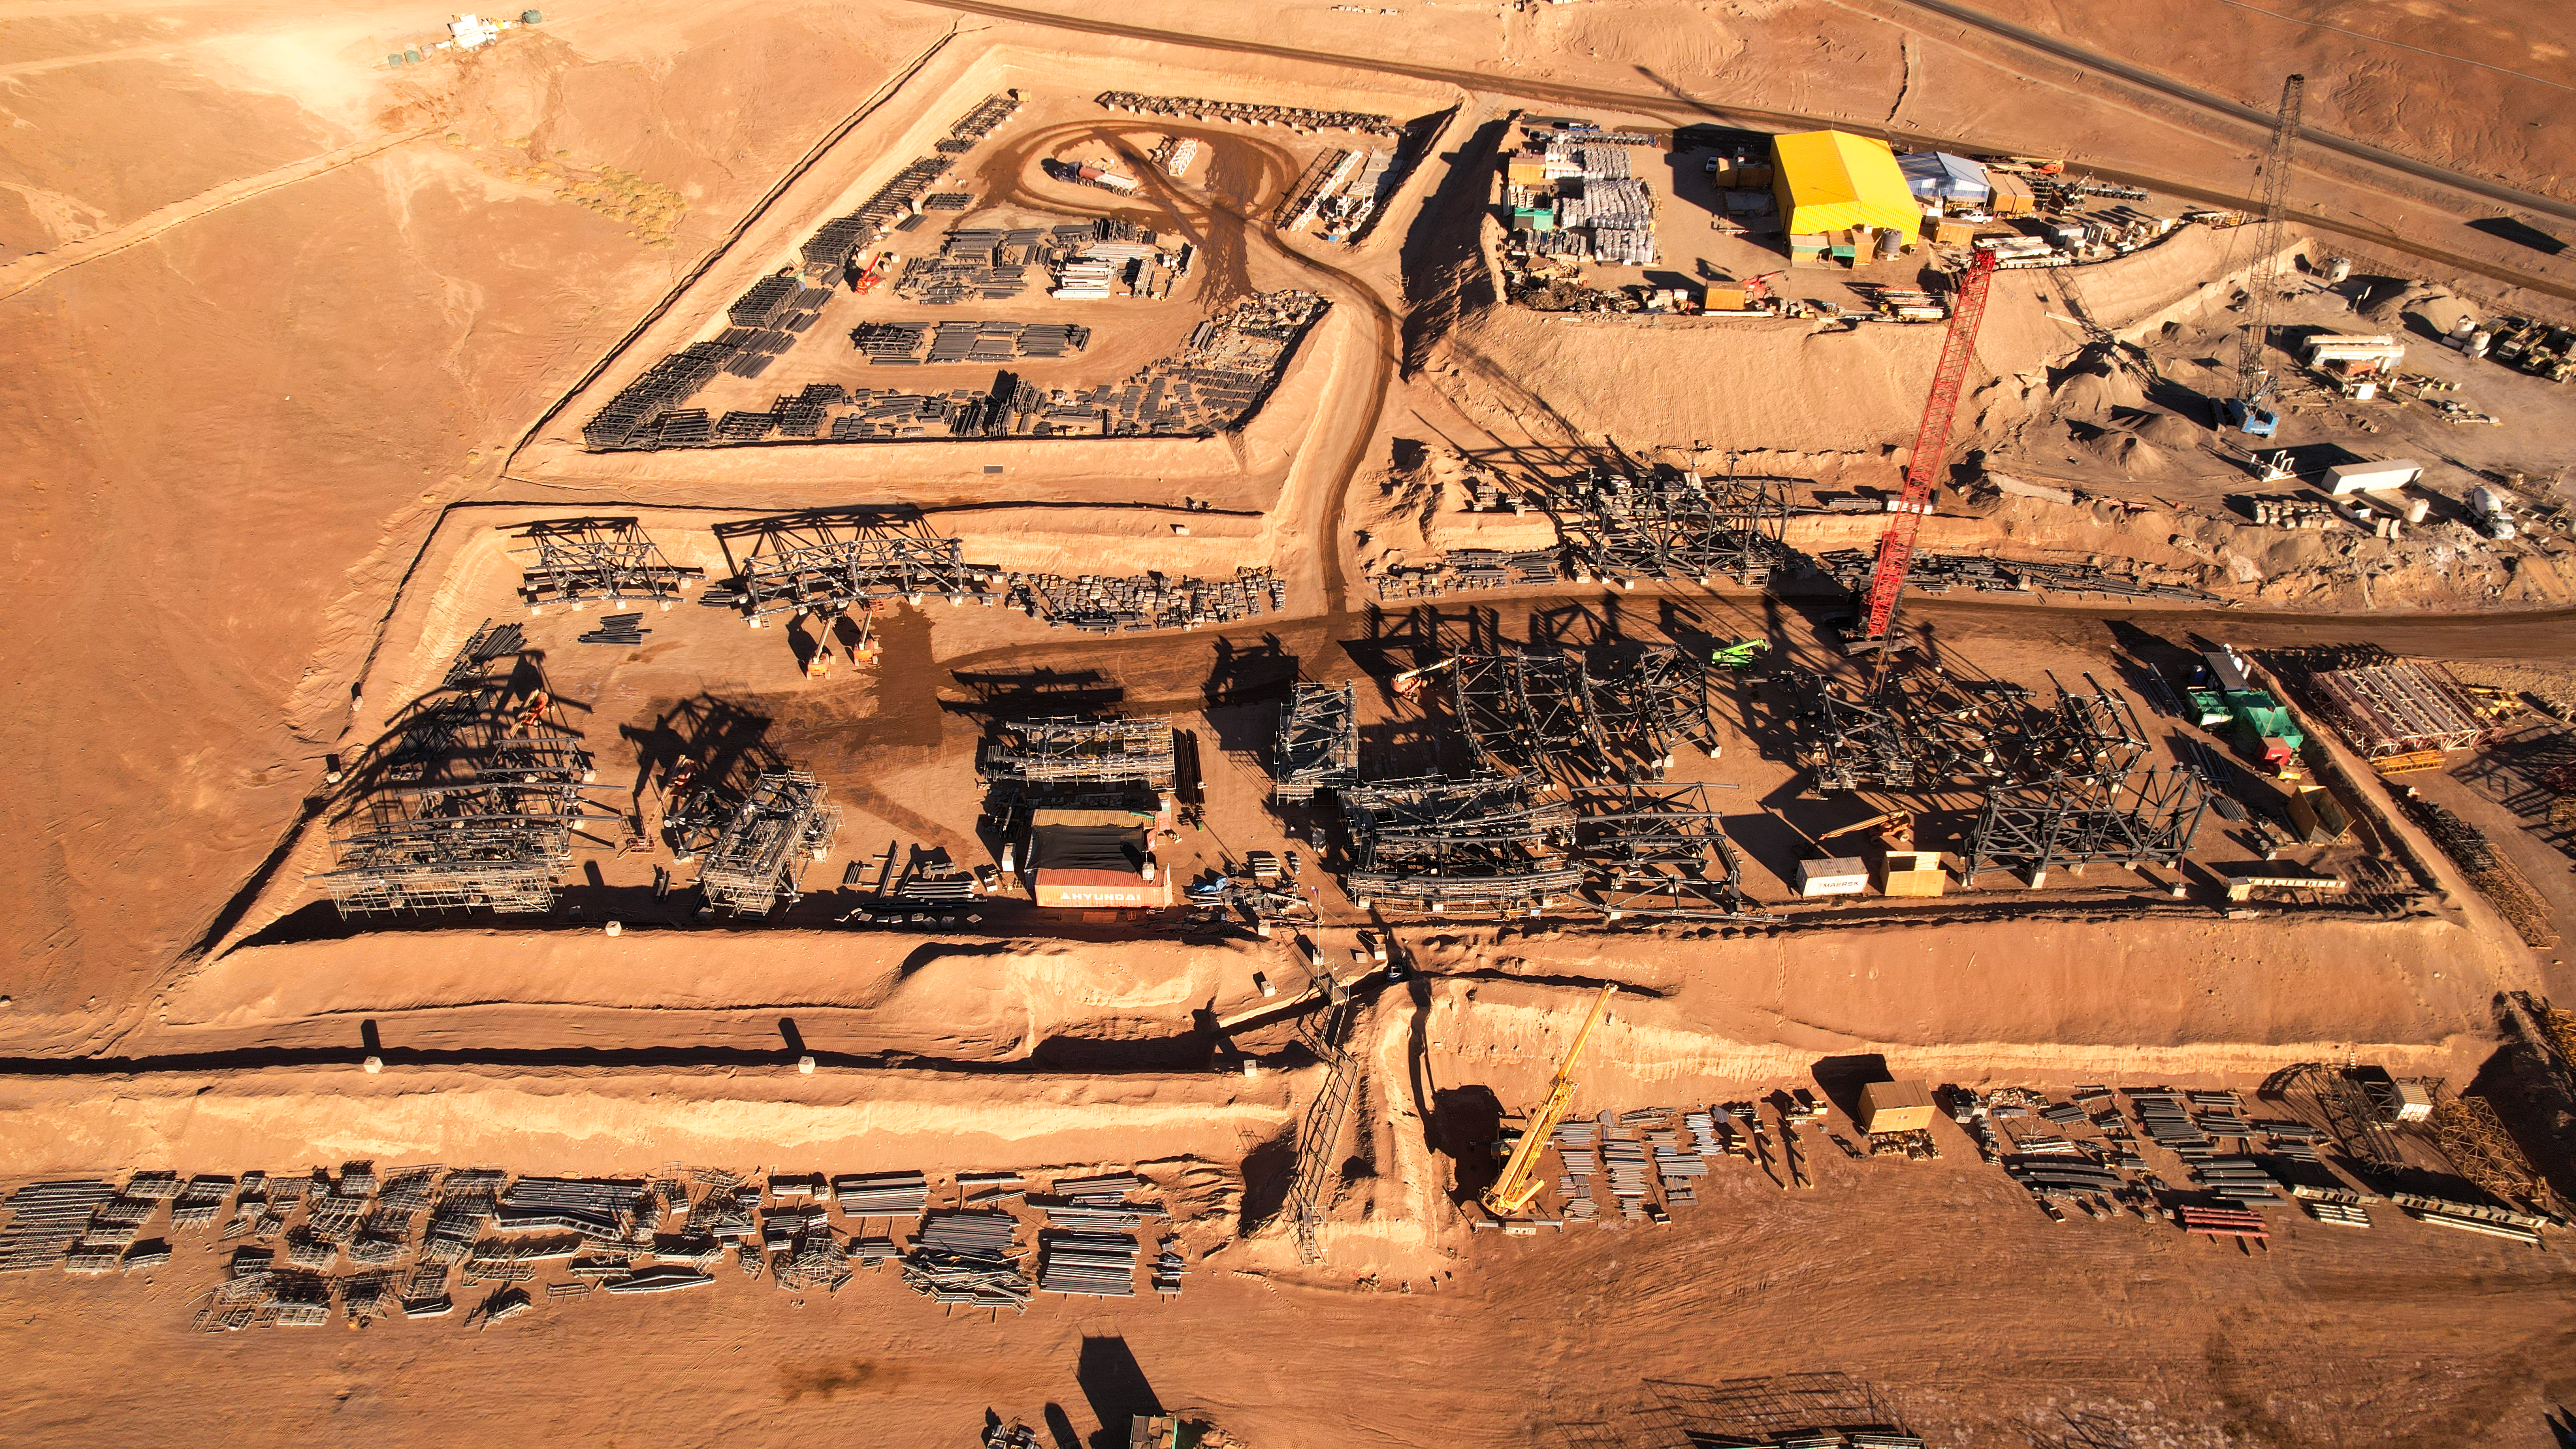

Aerial view of the ELT construction site

Image taken on 25 October 2023 over Cerro Armazones in Chile.

Credit: ESO. Drone footage by Guido Vecchia.